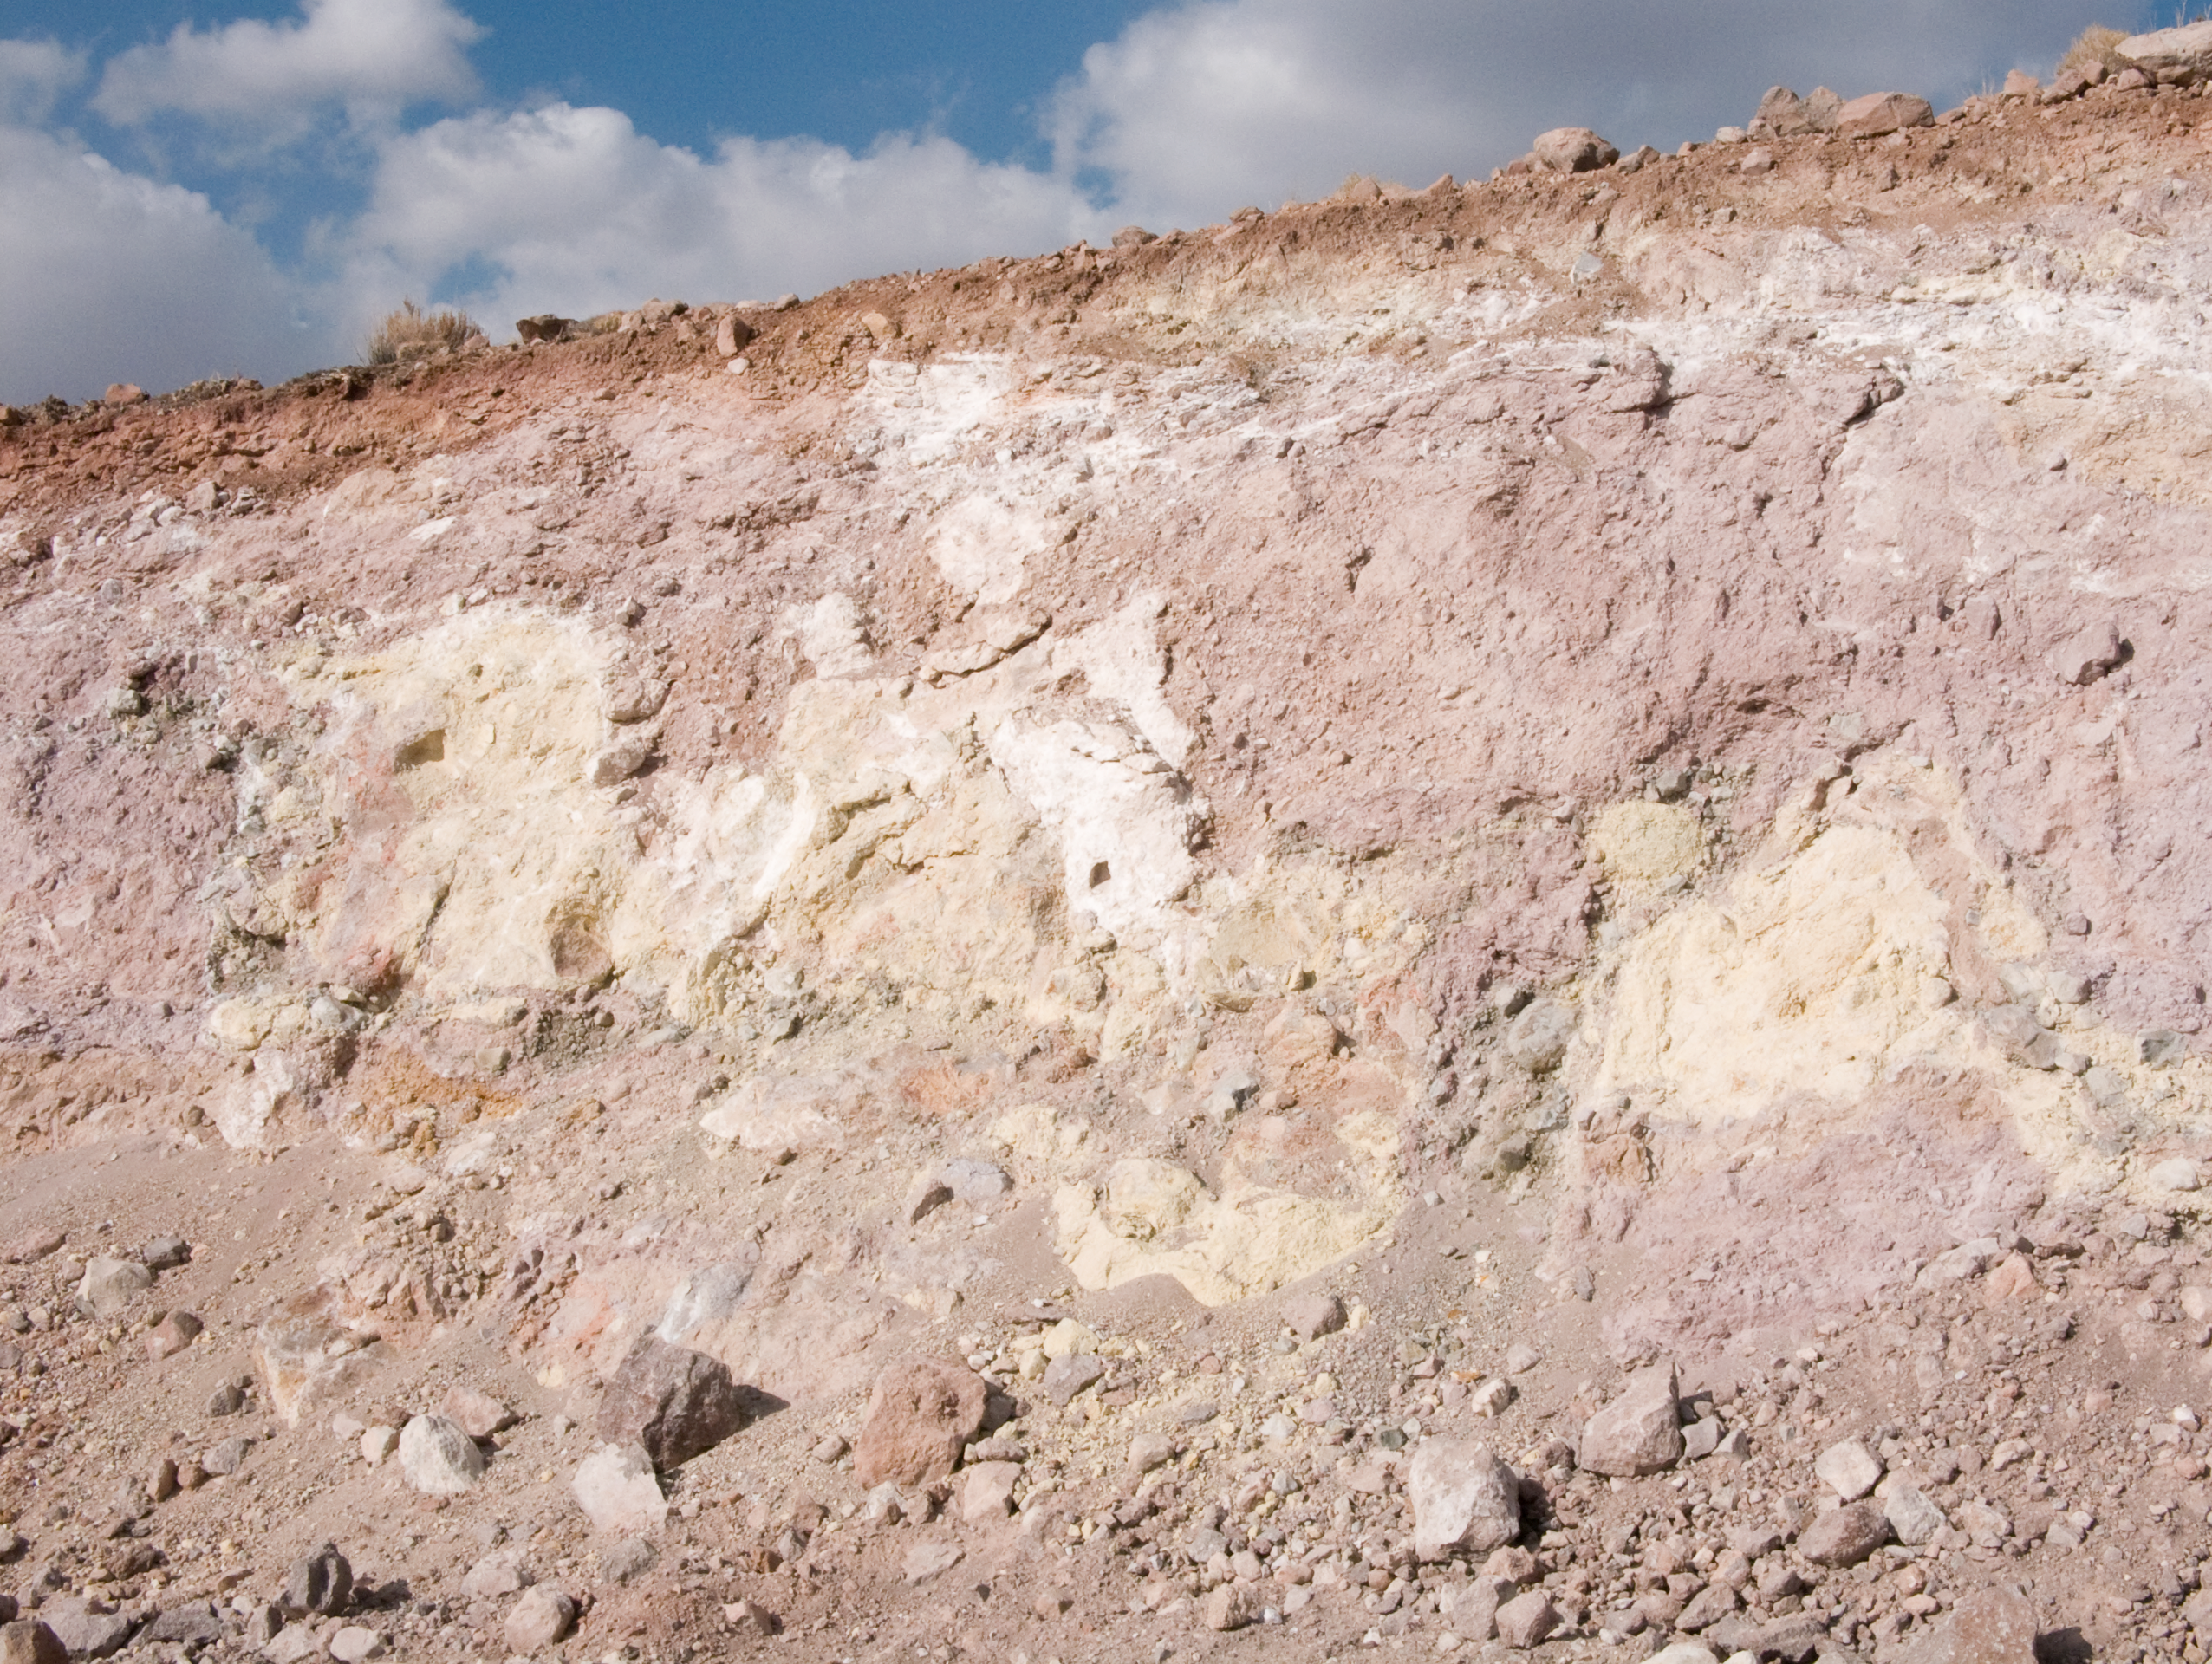

ALMA site

The natural environment around the ALMA site. This picture was obtained in August 2004.

Credit: ESO